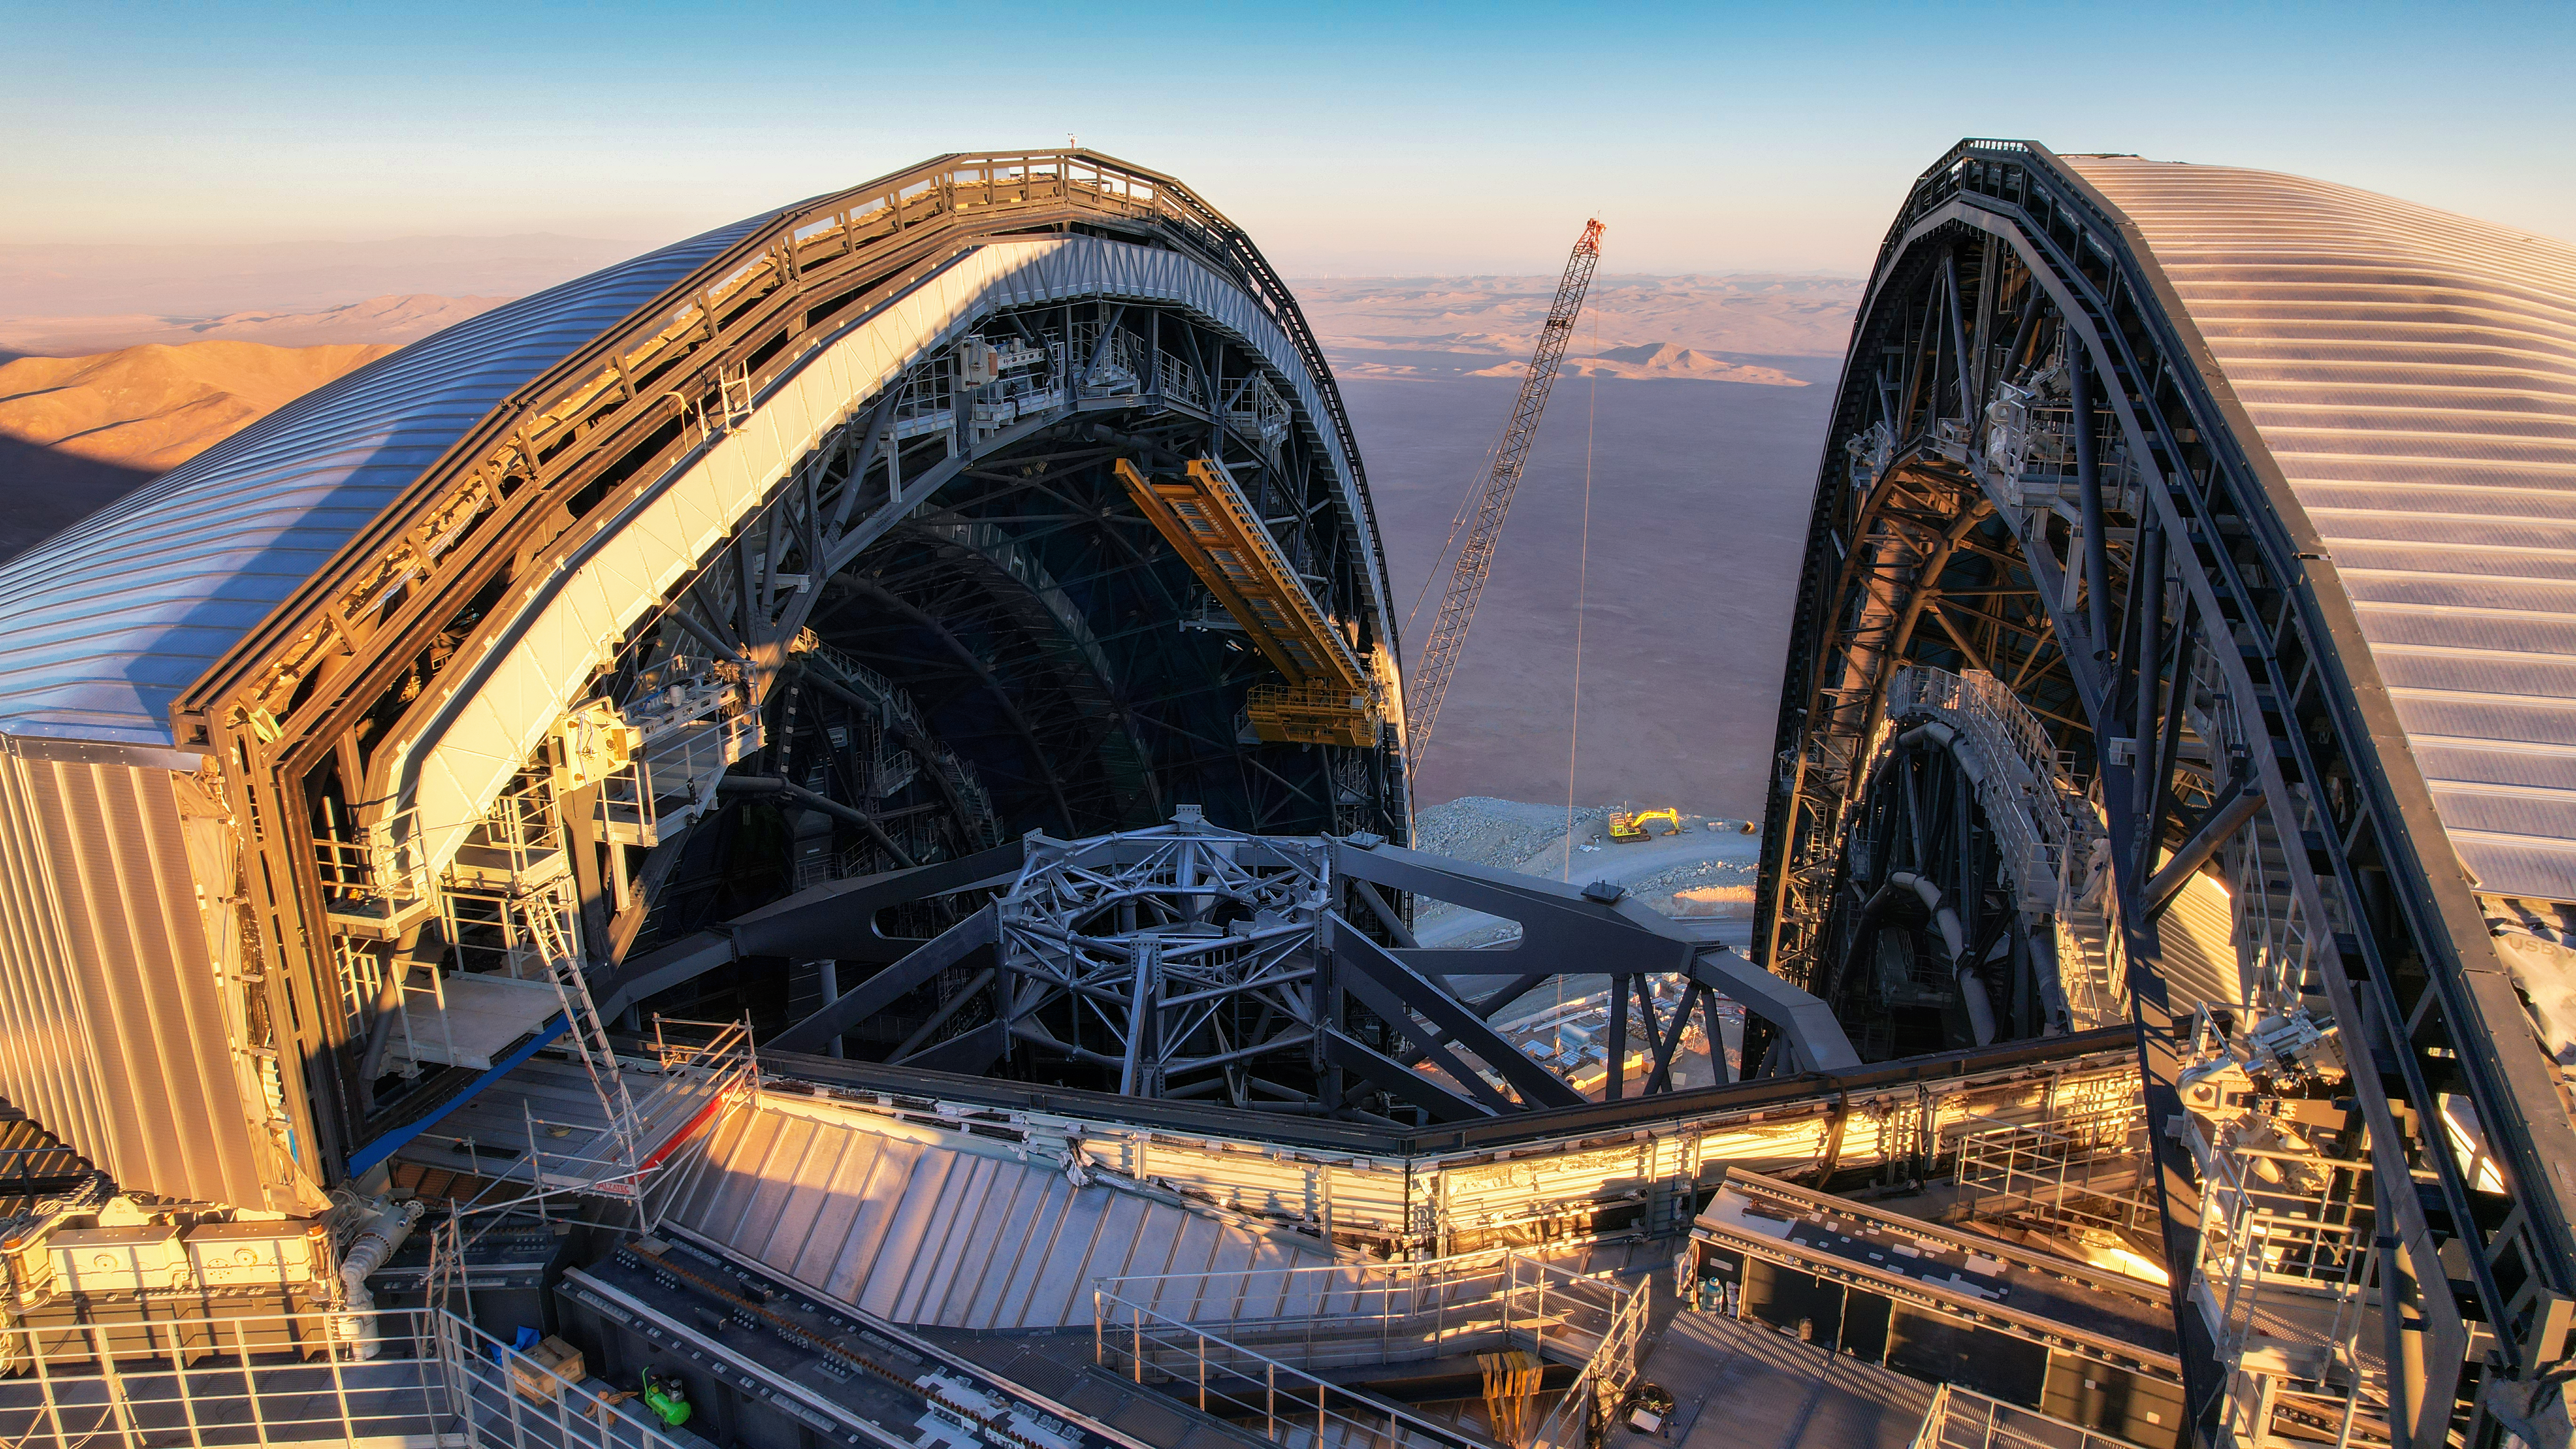

A bird’s eye view of the ELT

This drone image, taken in April 2026, shows a stunning view above the dome of ESO’s Extremely Large Telescope (ELT), under construction atop Cerro Armazones, a mountain in Chile’s Atacama Desert. The sliding doors are partially open, showing the top of the telescope’s main structure inside. The catwalks running along the edges of the sliding doors convey the sheer size of the 80-m high dome.

Credit: ESO/G. Vecchia